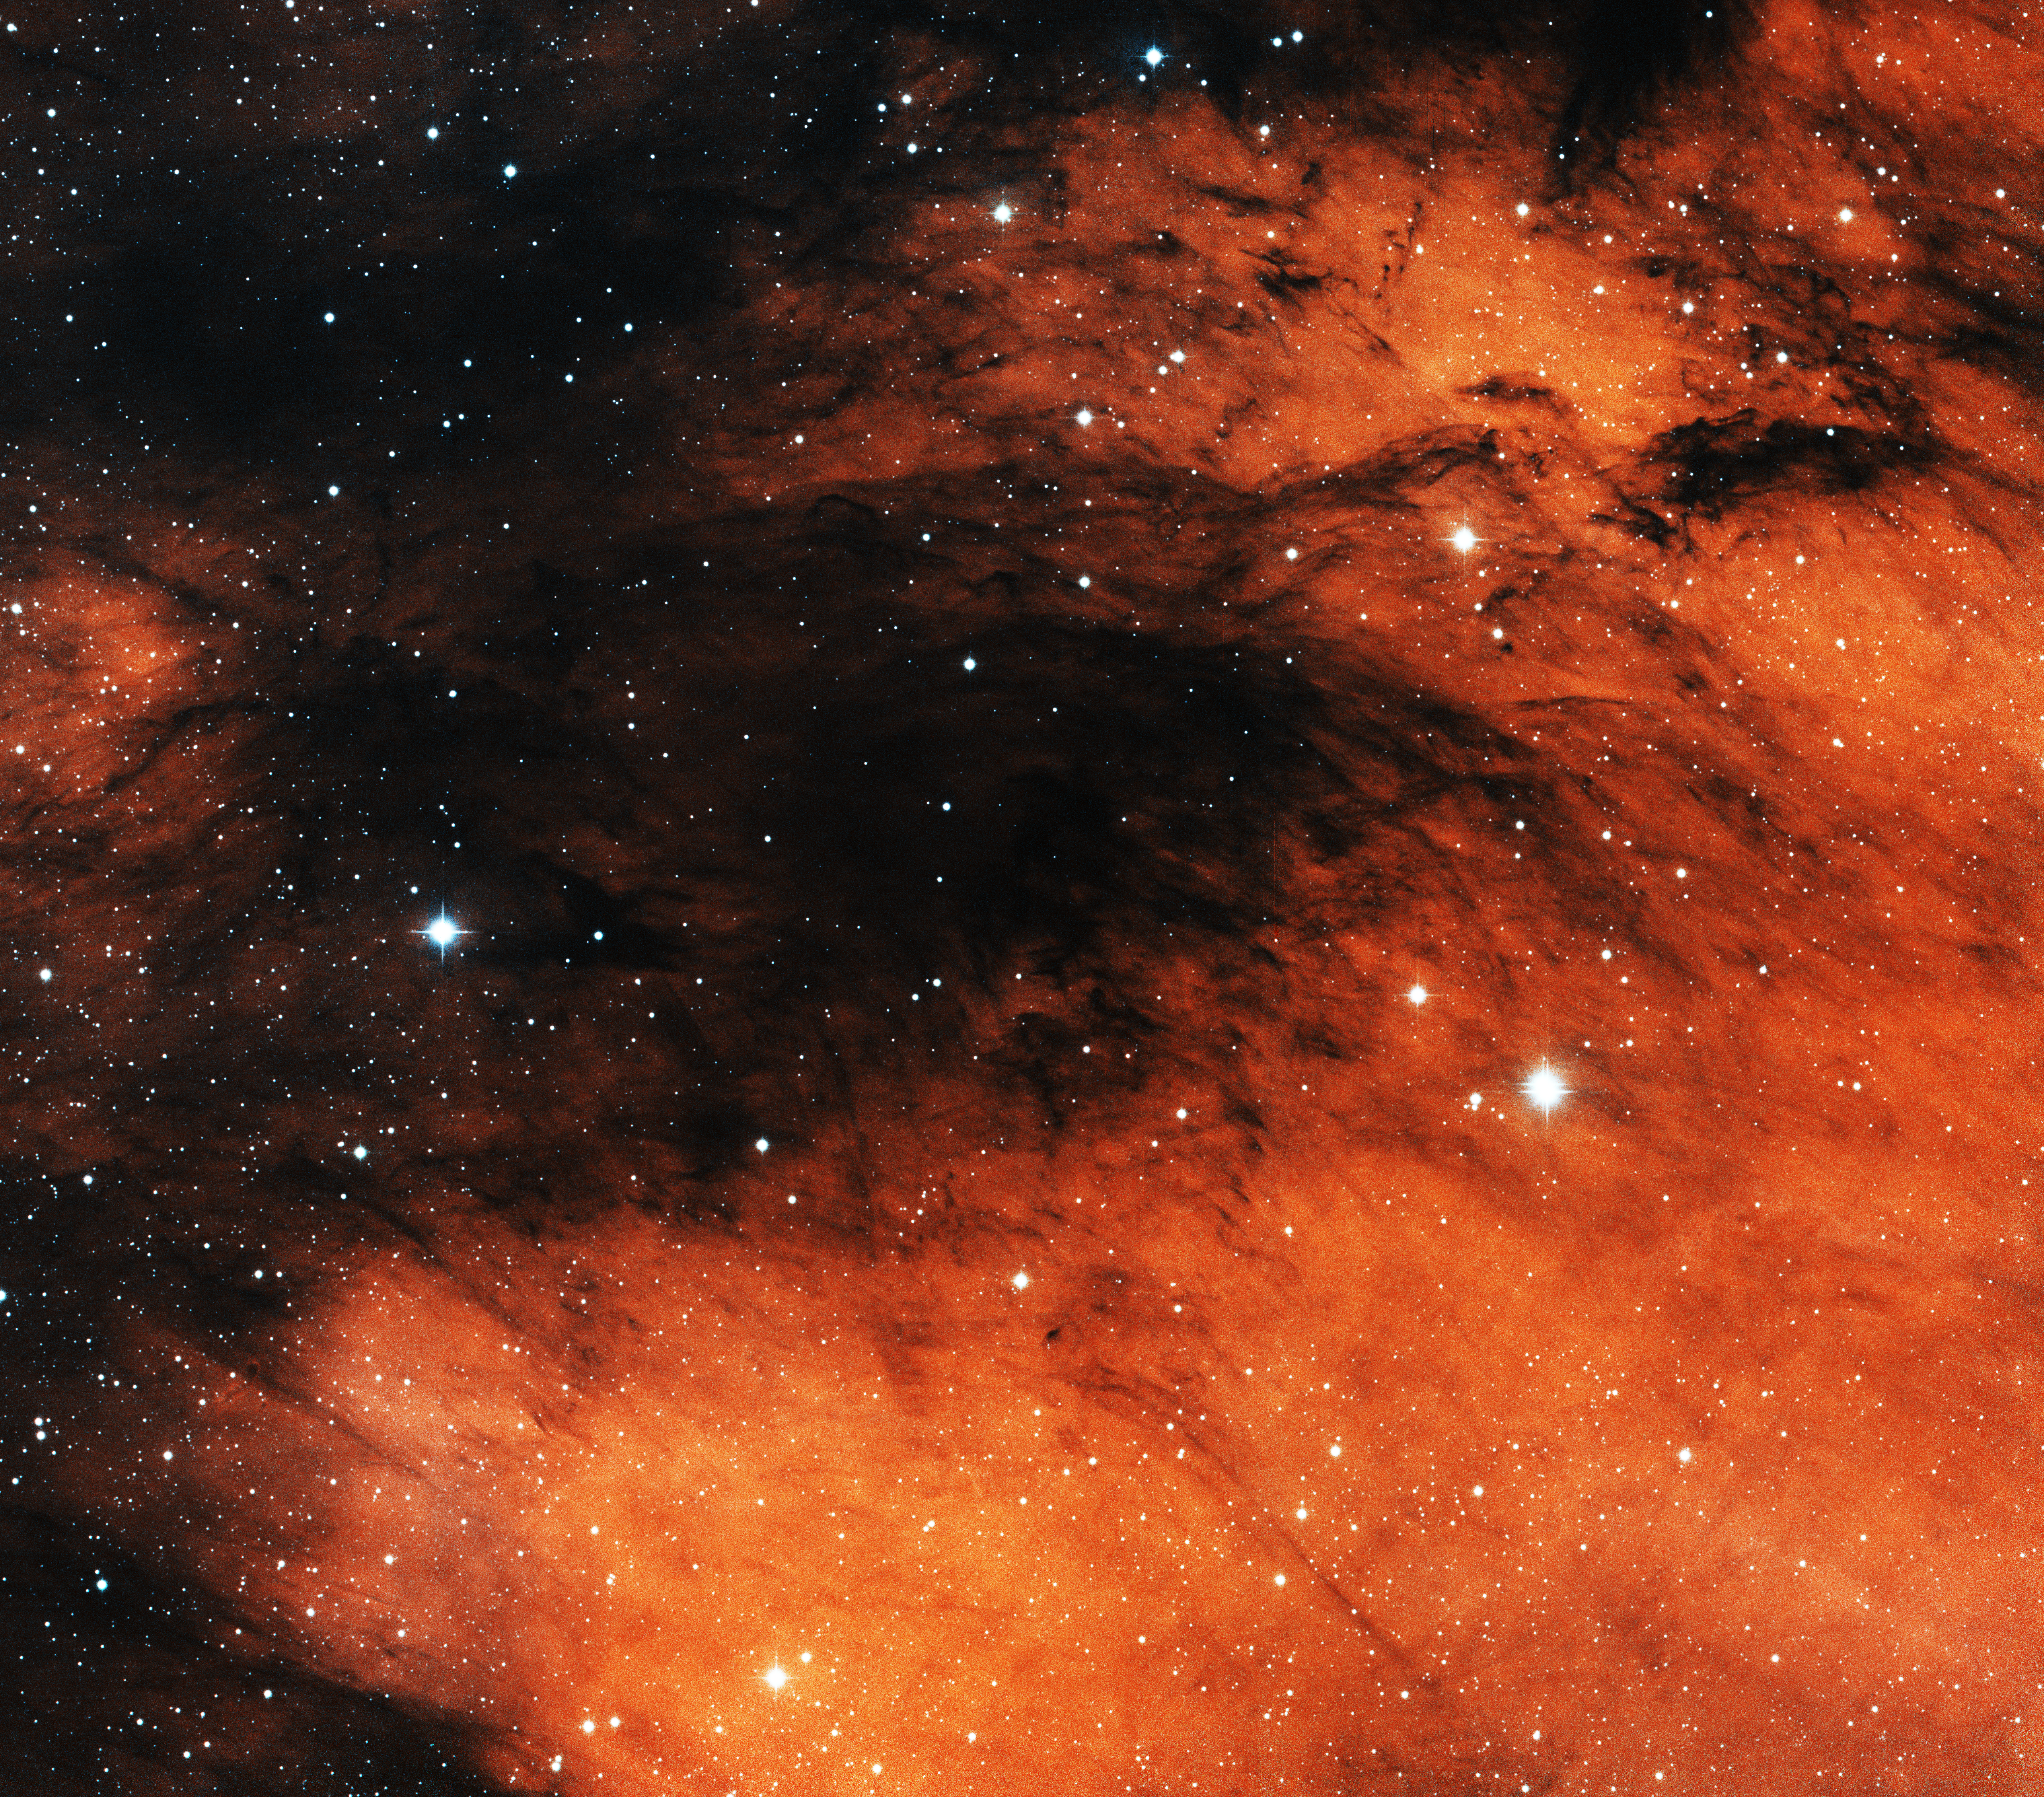

North America Nebula, NGC 7000 East

This image was obtained with the wide-field view of the Mosaic camera on the KPNO 0.9m-meter telescope at Kitt Peak National Observatory. NGC 7000, also known as the North America Nebula, is a giant emission nebula in the constellation of Cygnus. This image shows the eastern part of the nebula, where beautiful dust lanes are visible. The dust is slowly being eroded and blown away by the light from stars embedded in the nebula. The image was generated with observations in Hydrogen alpha (red), Oxygen [OIII] (green) and Sulfur [SII] (blue) filters. In this image, North is left, East is down. An image of the southern part of the nebula is also available on this website.

Credit: T.A. Rector (University of Alaska Anchorage) and NOIRLab/NSF/AURA